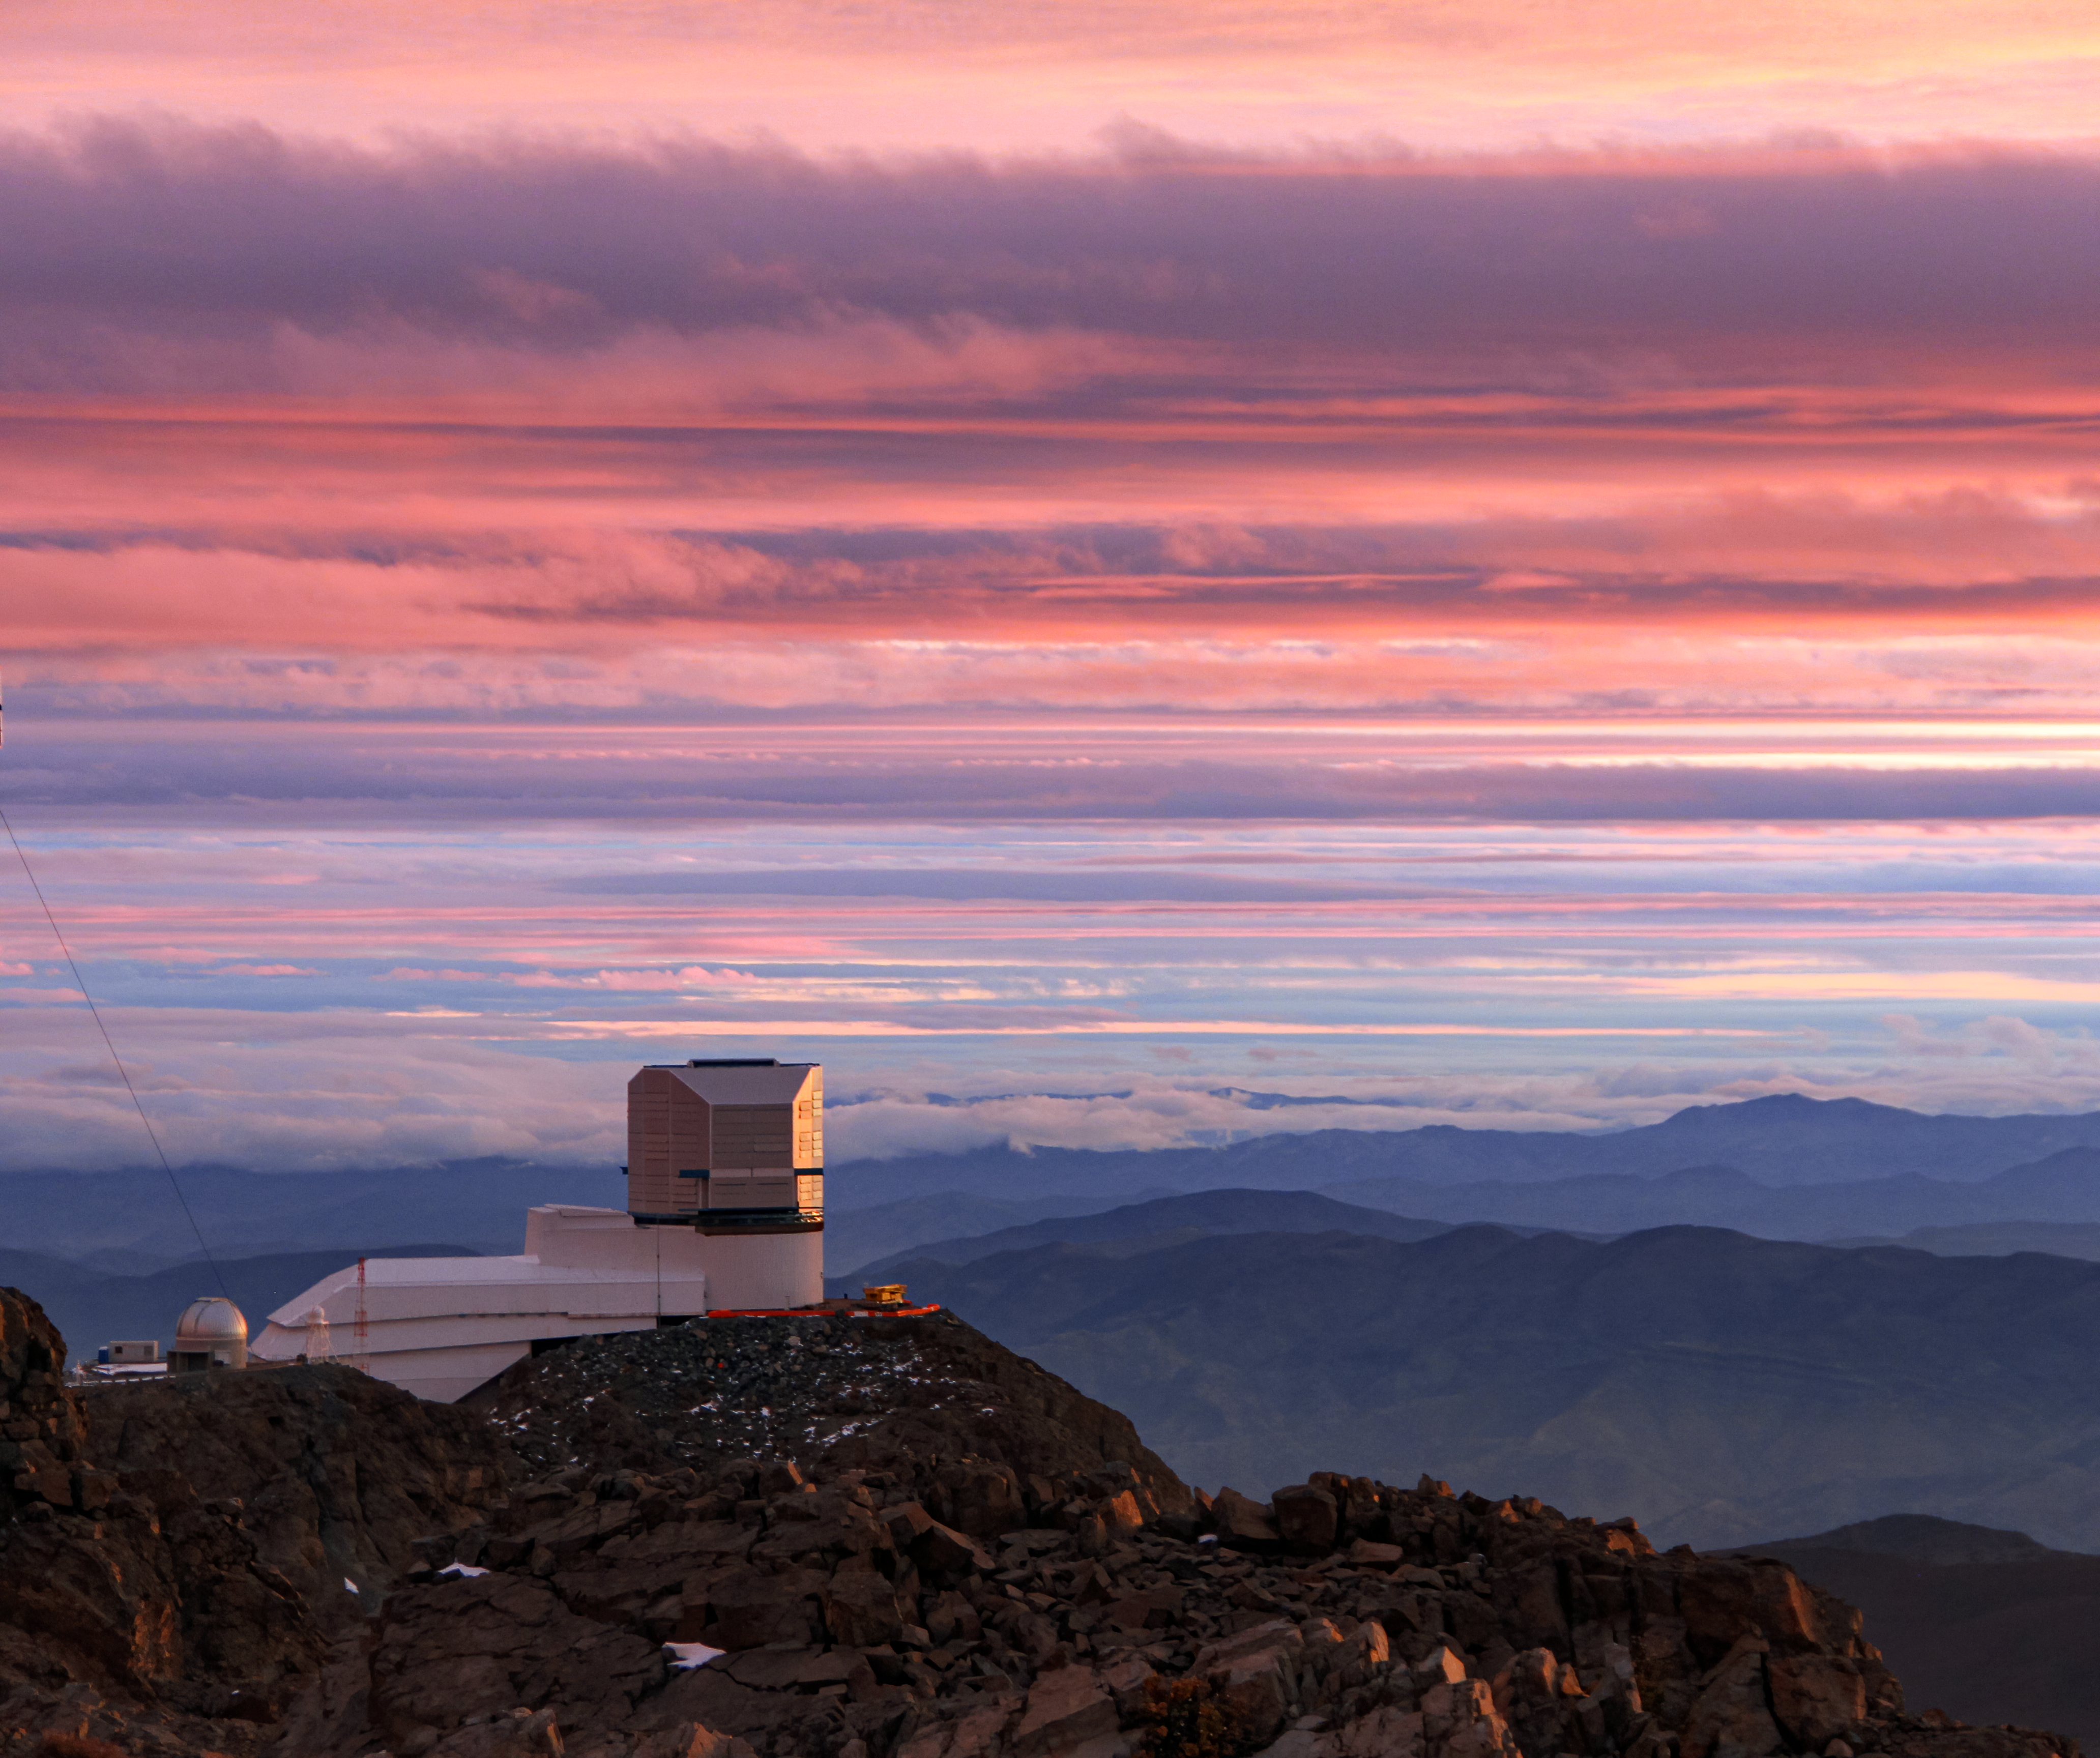

A Cloudy Sunrise for Rubin

The Vera C. Rubin Observatory is shown here amidst a colorful display of clouds around sunrise.

Credit: Vera C. Rubin Observatory/NOIRLab/AURA/NSF/J. Fuentes